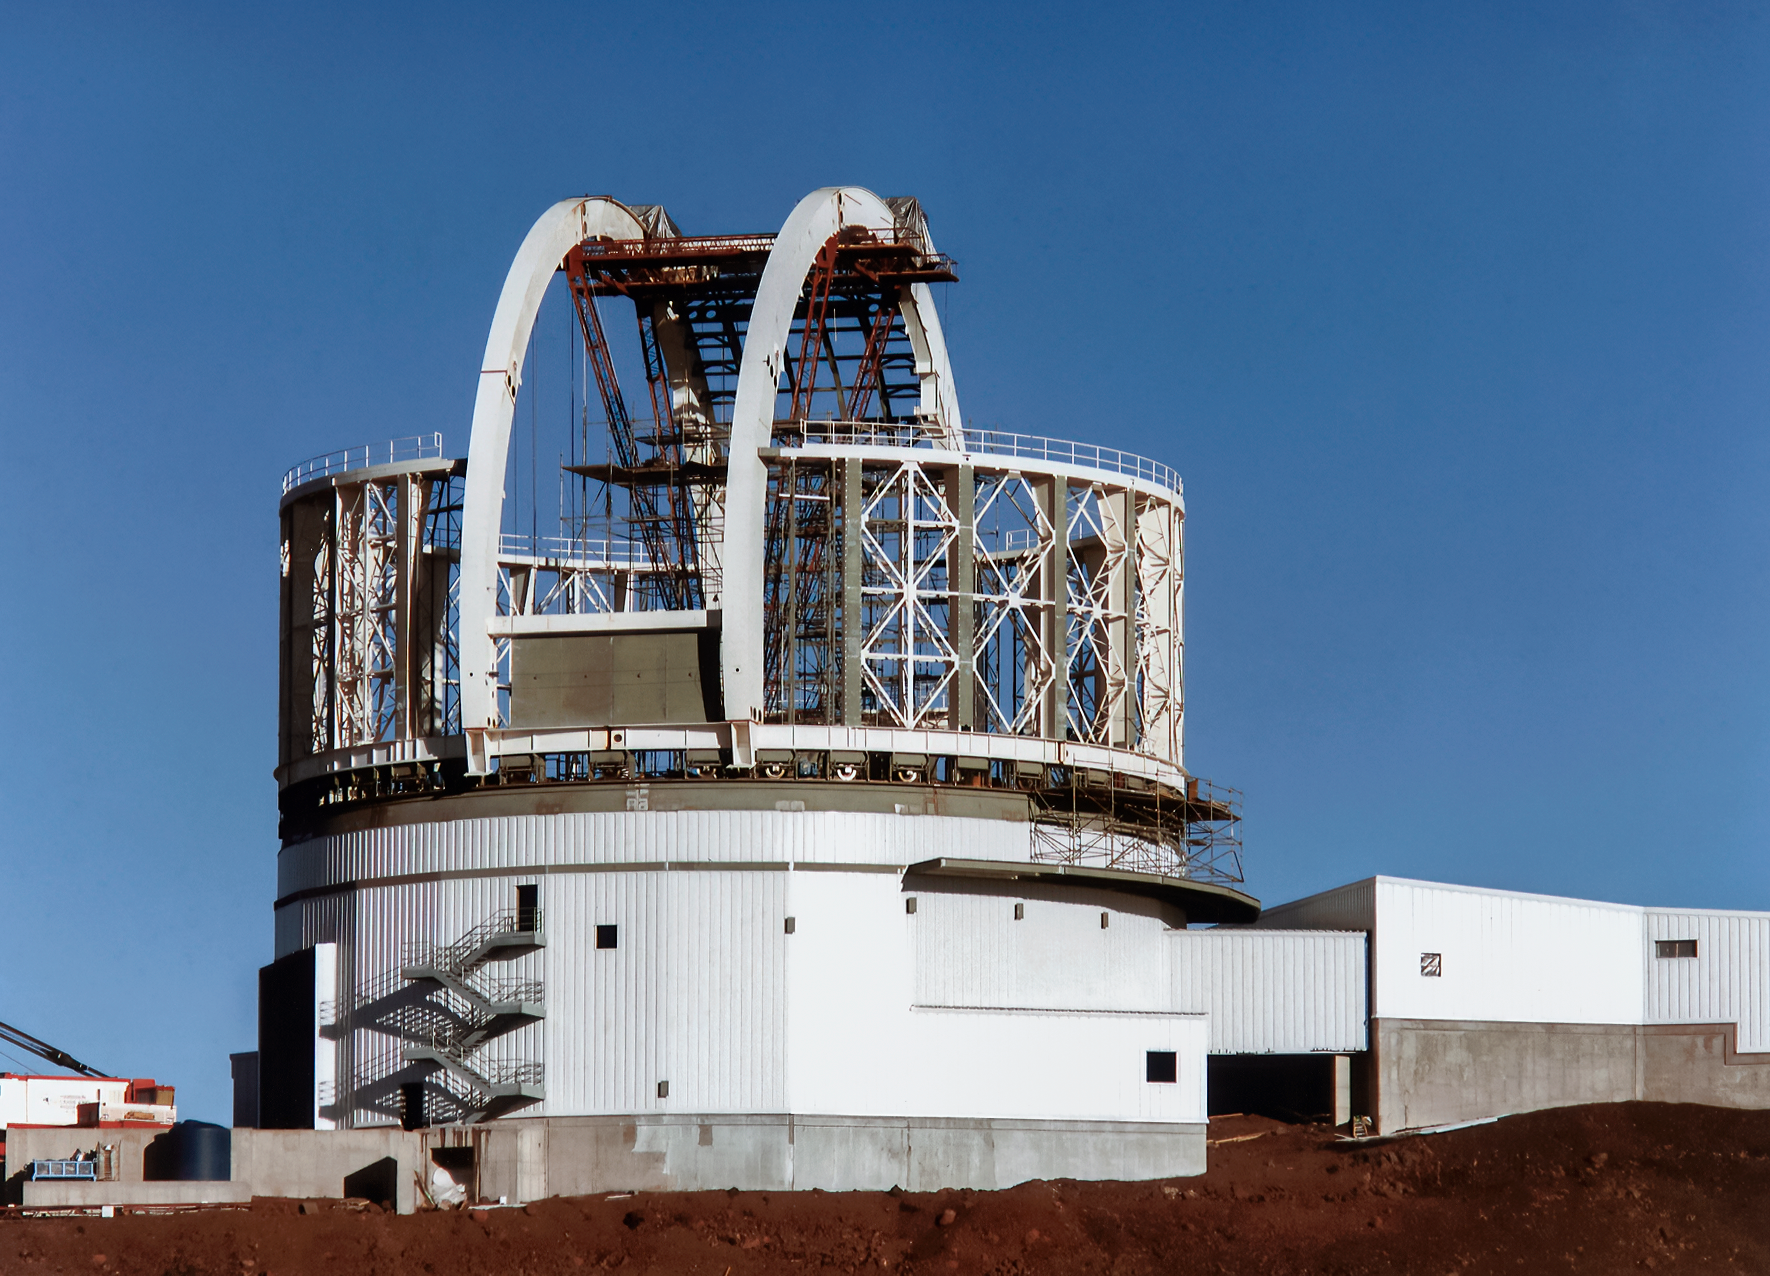

Gemini North Construction Progress

Near the summit of Maunakea in Hawai‘i, a construction crew is busy building Gemini North telescope. The telescope's large enclosure is beginning to take shape. This image was taken in late April 1997.

Credit: NOIRLab/NSF/AURA